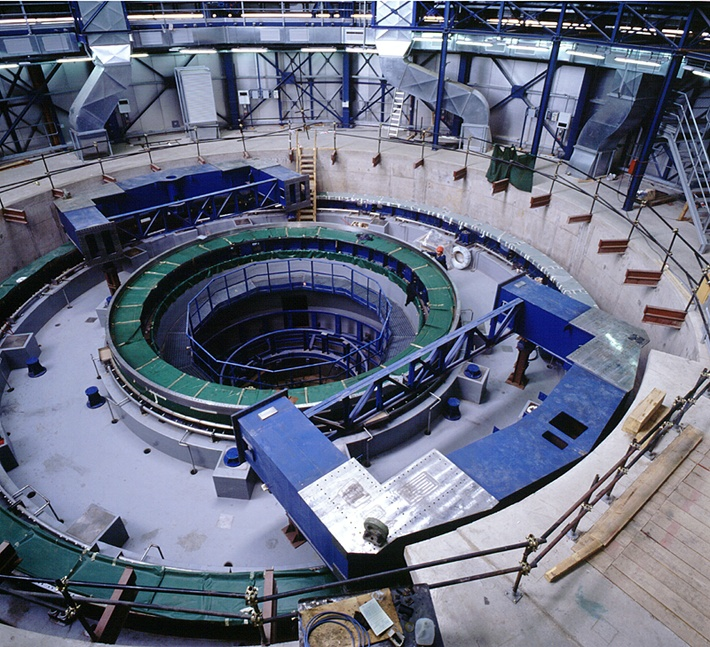

Base for UT2

The base for Unit Telescope no. 2 (status mid-June 1997).

Credit: ESO